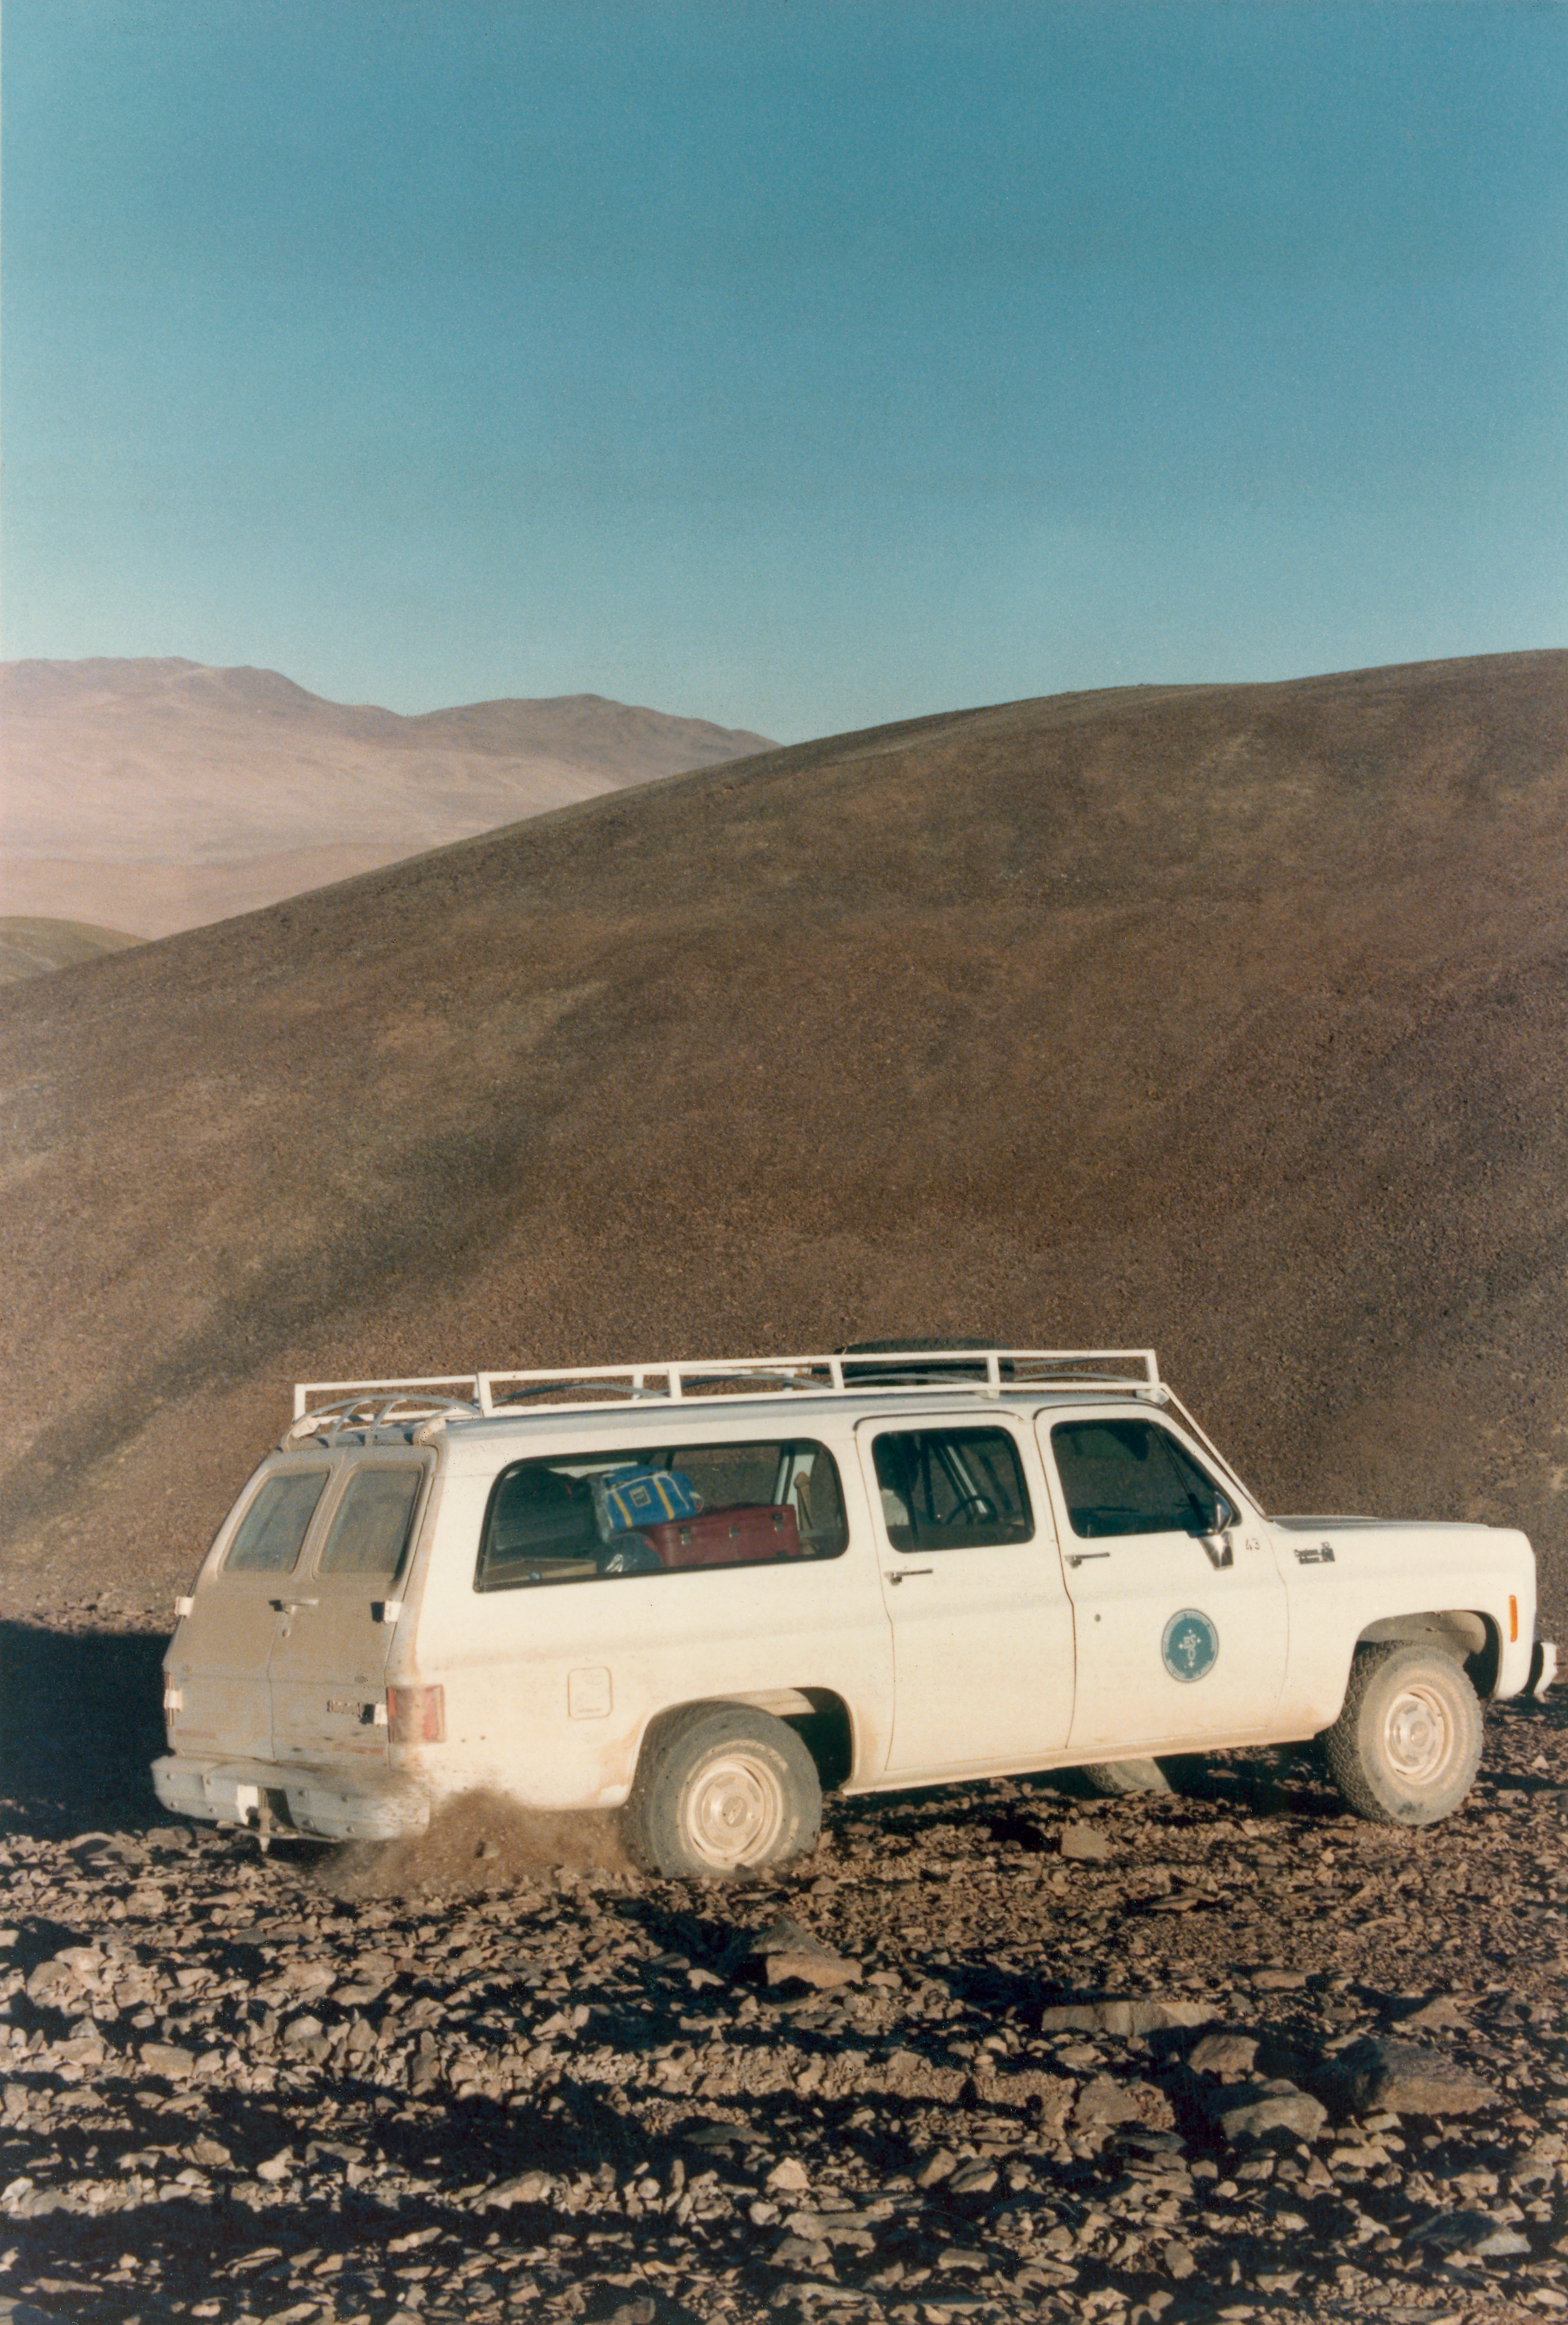

VLT site test Cerro Paranal

The site for the very large telescope was carefully chosen on the basis of astroclimatology data. Astroclimatology is the study of weather conditions for astronomical observations. In addition to the usual cloud and wind, other parameters are also considered, such as seeing (the atmospheric turbulence) and the water vapour content. This shows the equipment of the astroclimatology group during site test at Cerro Paranal in Chile, in 1989.

Credit: ESO